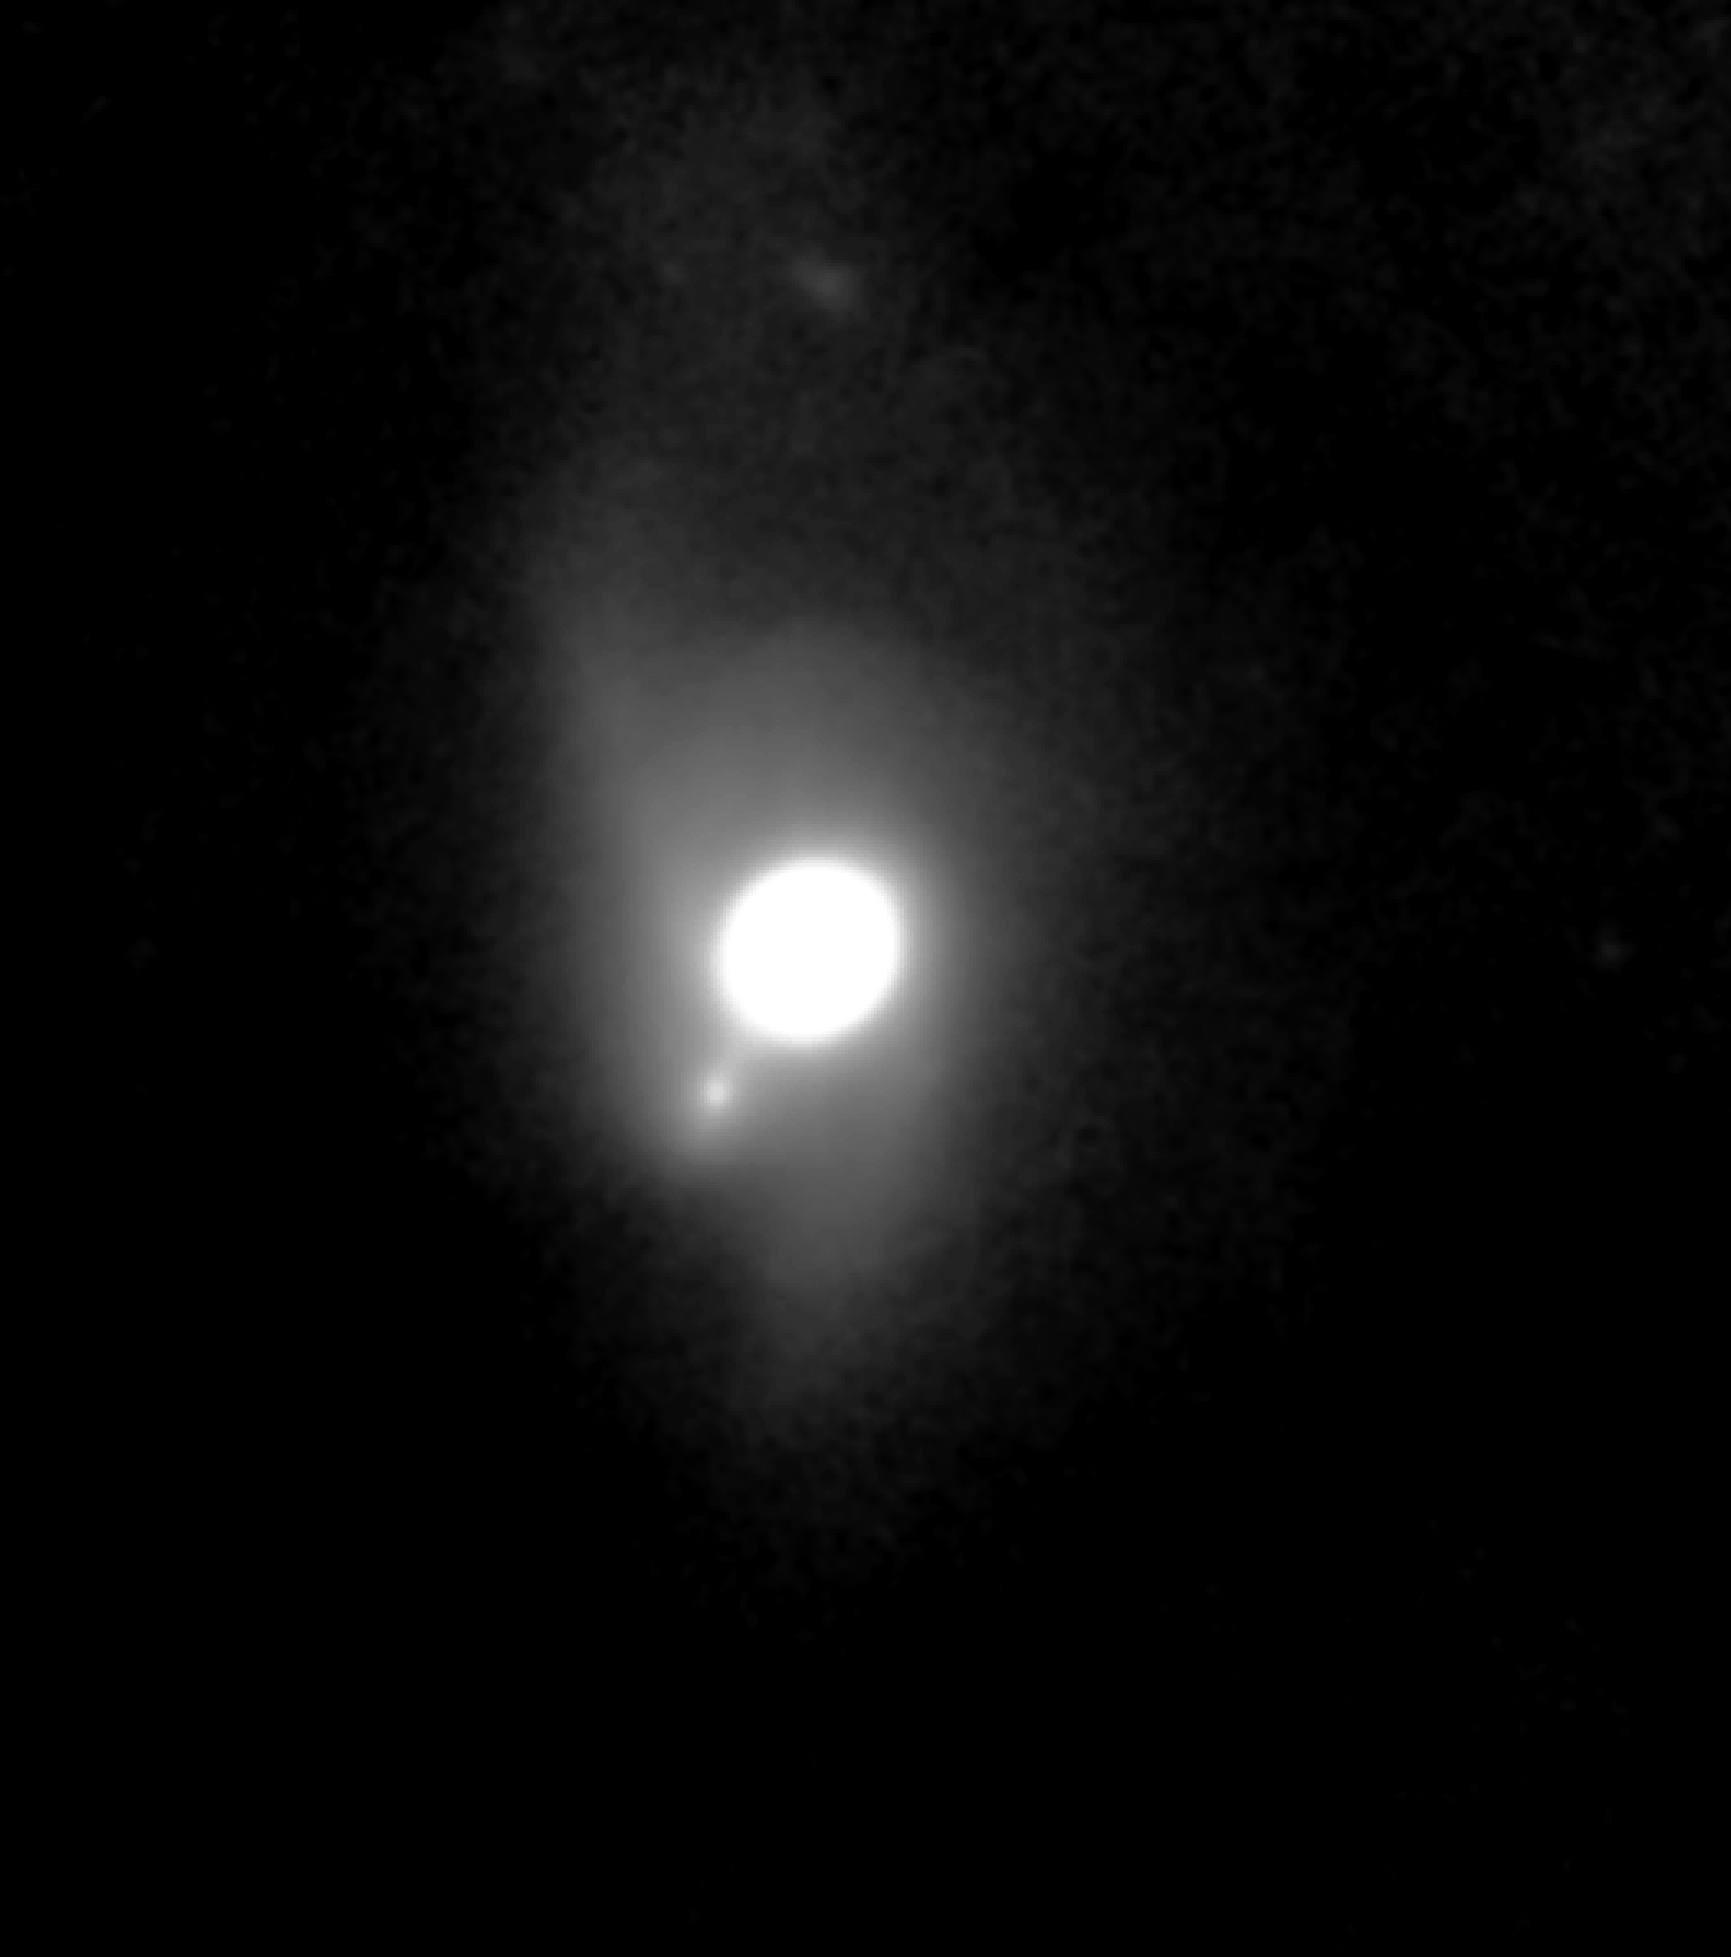

Early Gemini North Results Feature Super Star Clusters, Details of Circumstellar Disks

This image of quasar PG1411+442 was obtained by Olivier Guyon using the University of Hawaii's adaptive optics system called Hokupa'a, mounted on the Gemini North 8-meter telescope on Mauna Kea in Hawaii.

Credit: Gemini Observatory/National Science Foundation/University of Hawaii Institute for Astronomy